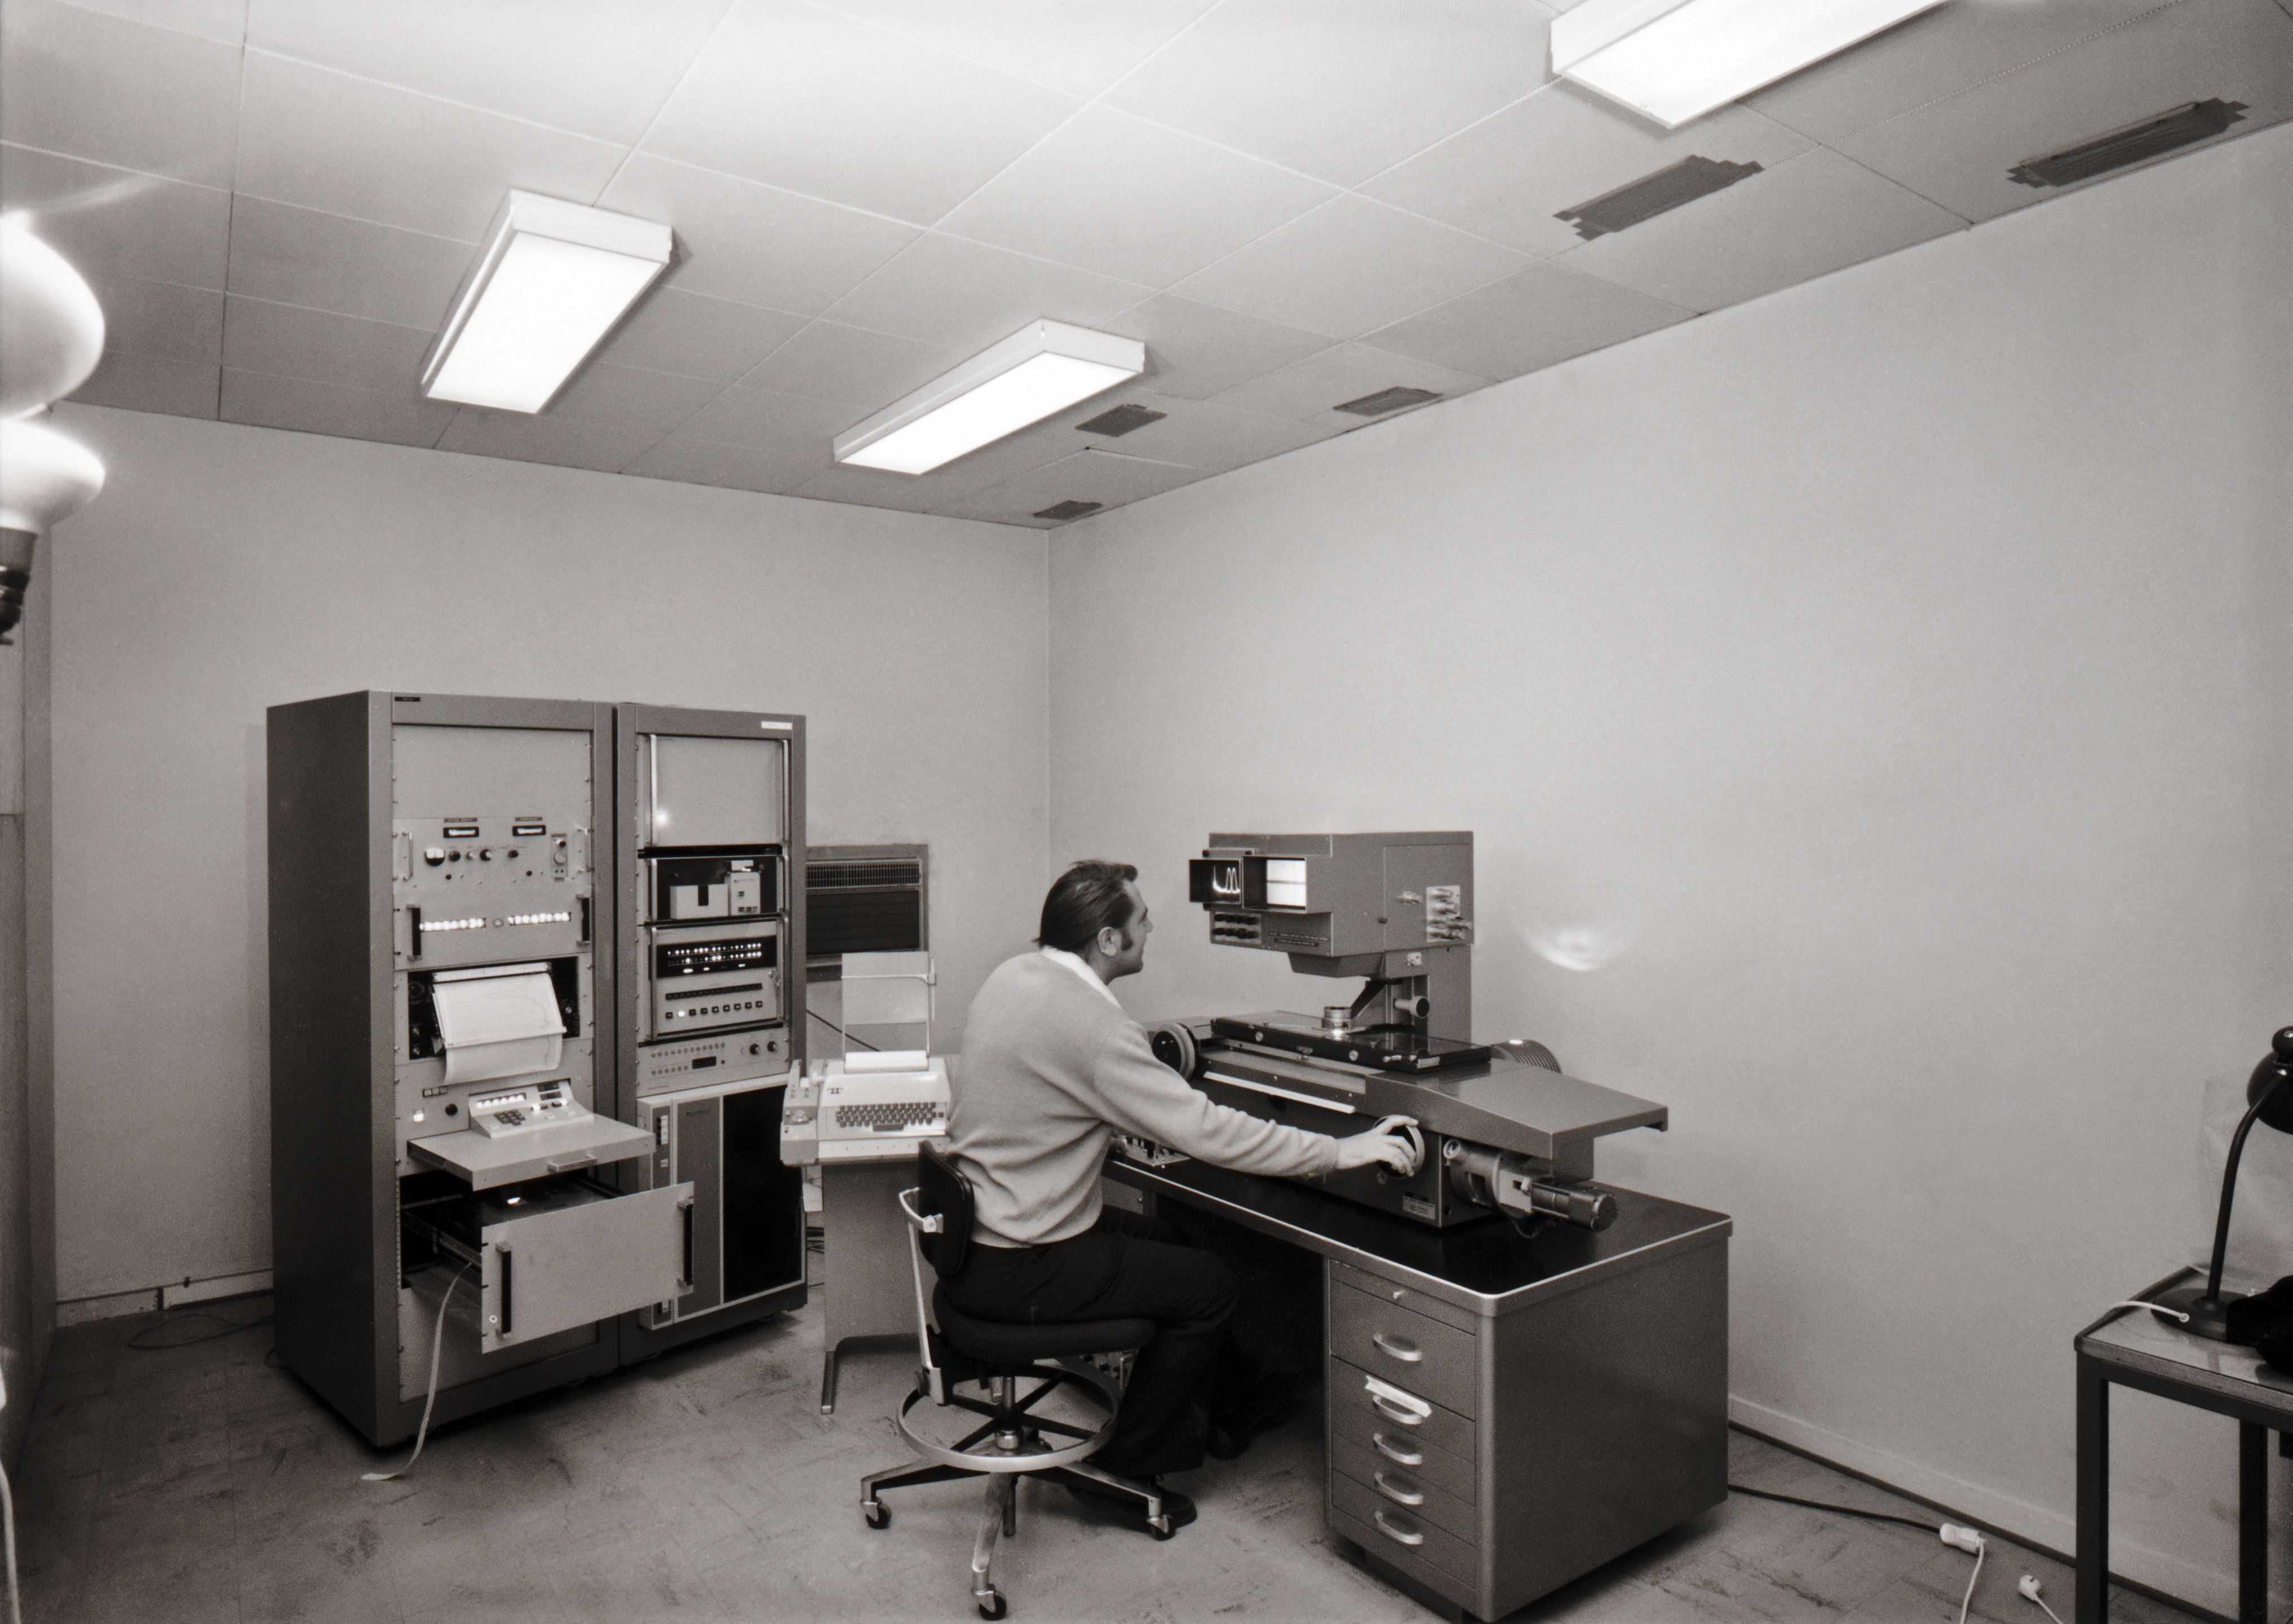

DT analysis at La Silla.

DT Analysis at La Silla.

Credit: ESO